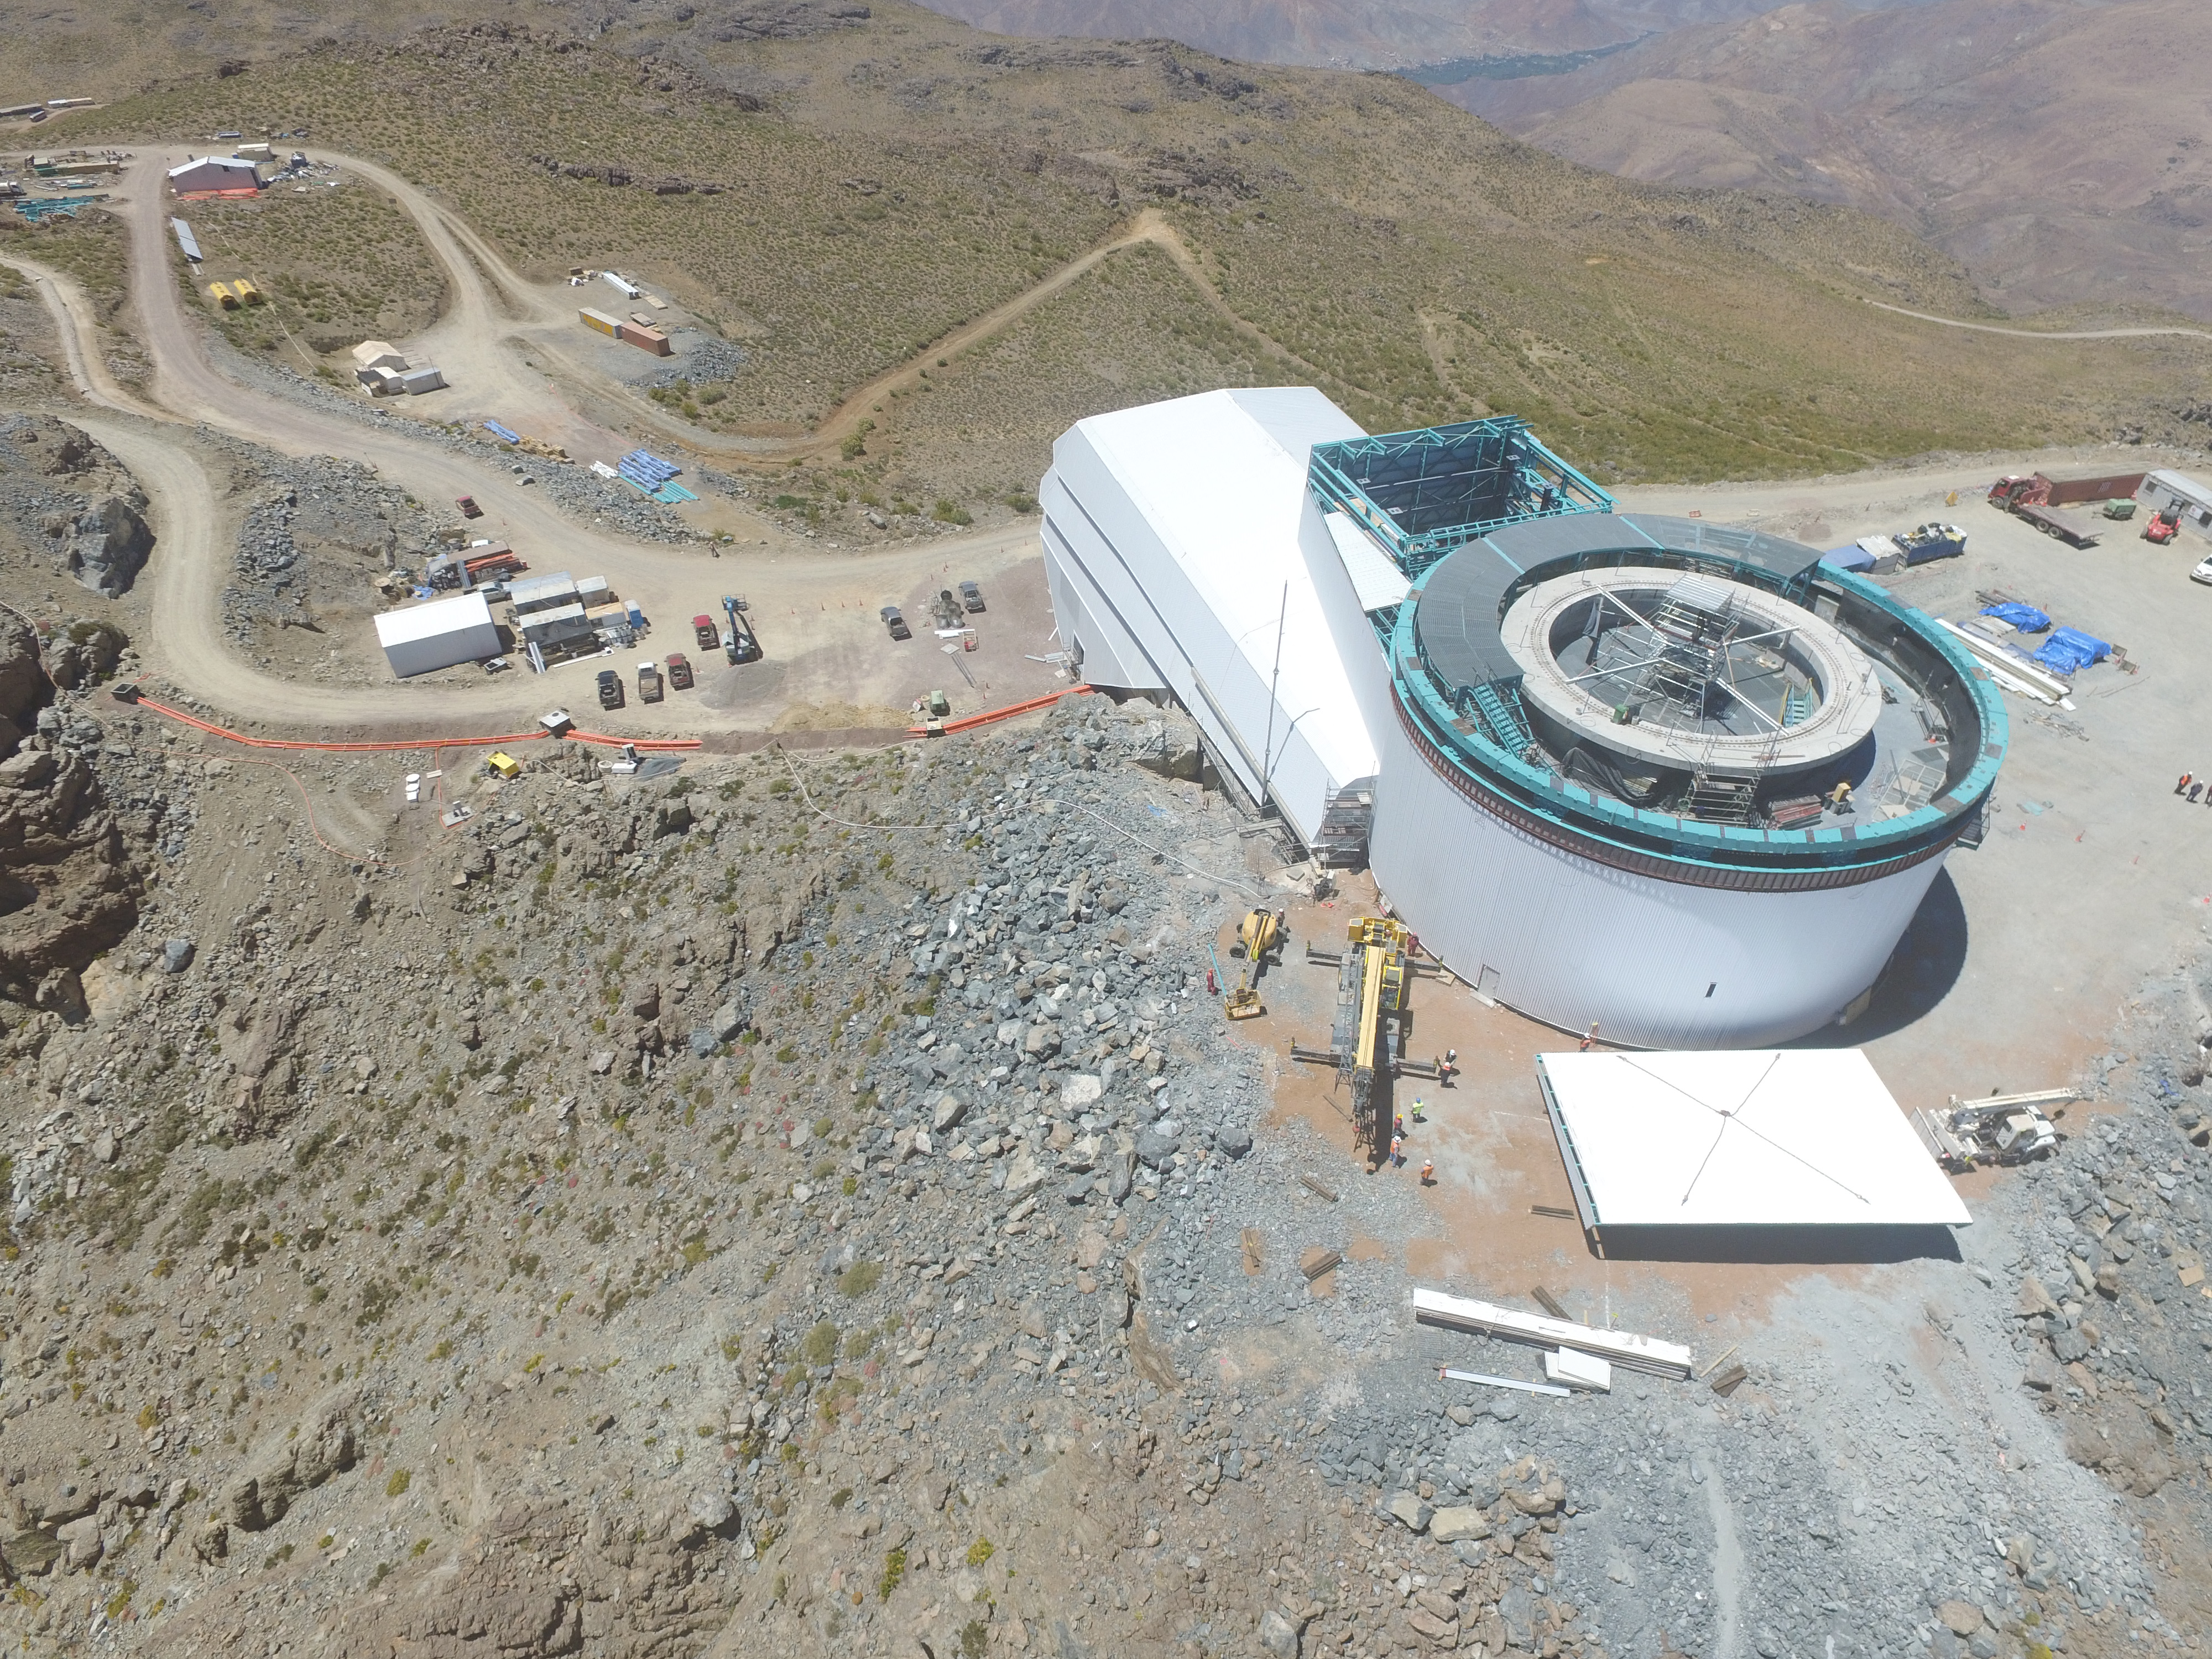

Drone Photo of LSST Facility and Environs December 2017

LSST Assembly Integration Verification (AIV) Manager Jacques Sebag submitted these aerial drone photos of the LSST facility, taken on December 28. The photos were taken after the LSST team collaborated with subcontractor Besalco to move the facility mobile roof to the flat area located on the north side of the lower enclosure. Congratulations to all for this achievement at the end of 2017!

Credit: Rubin Observatory/NSF/AURA